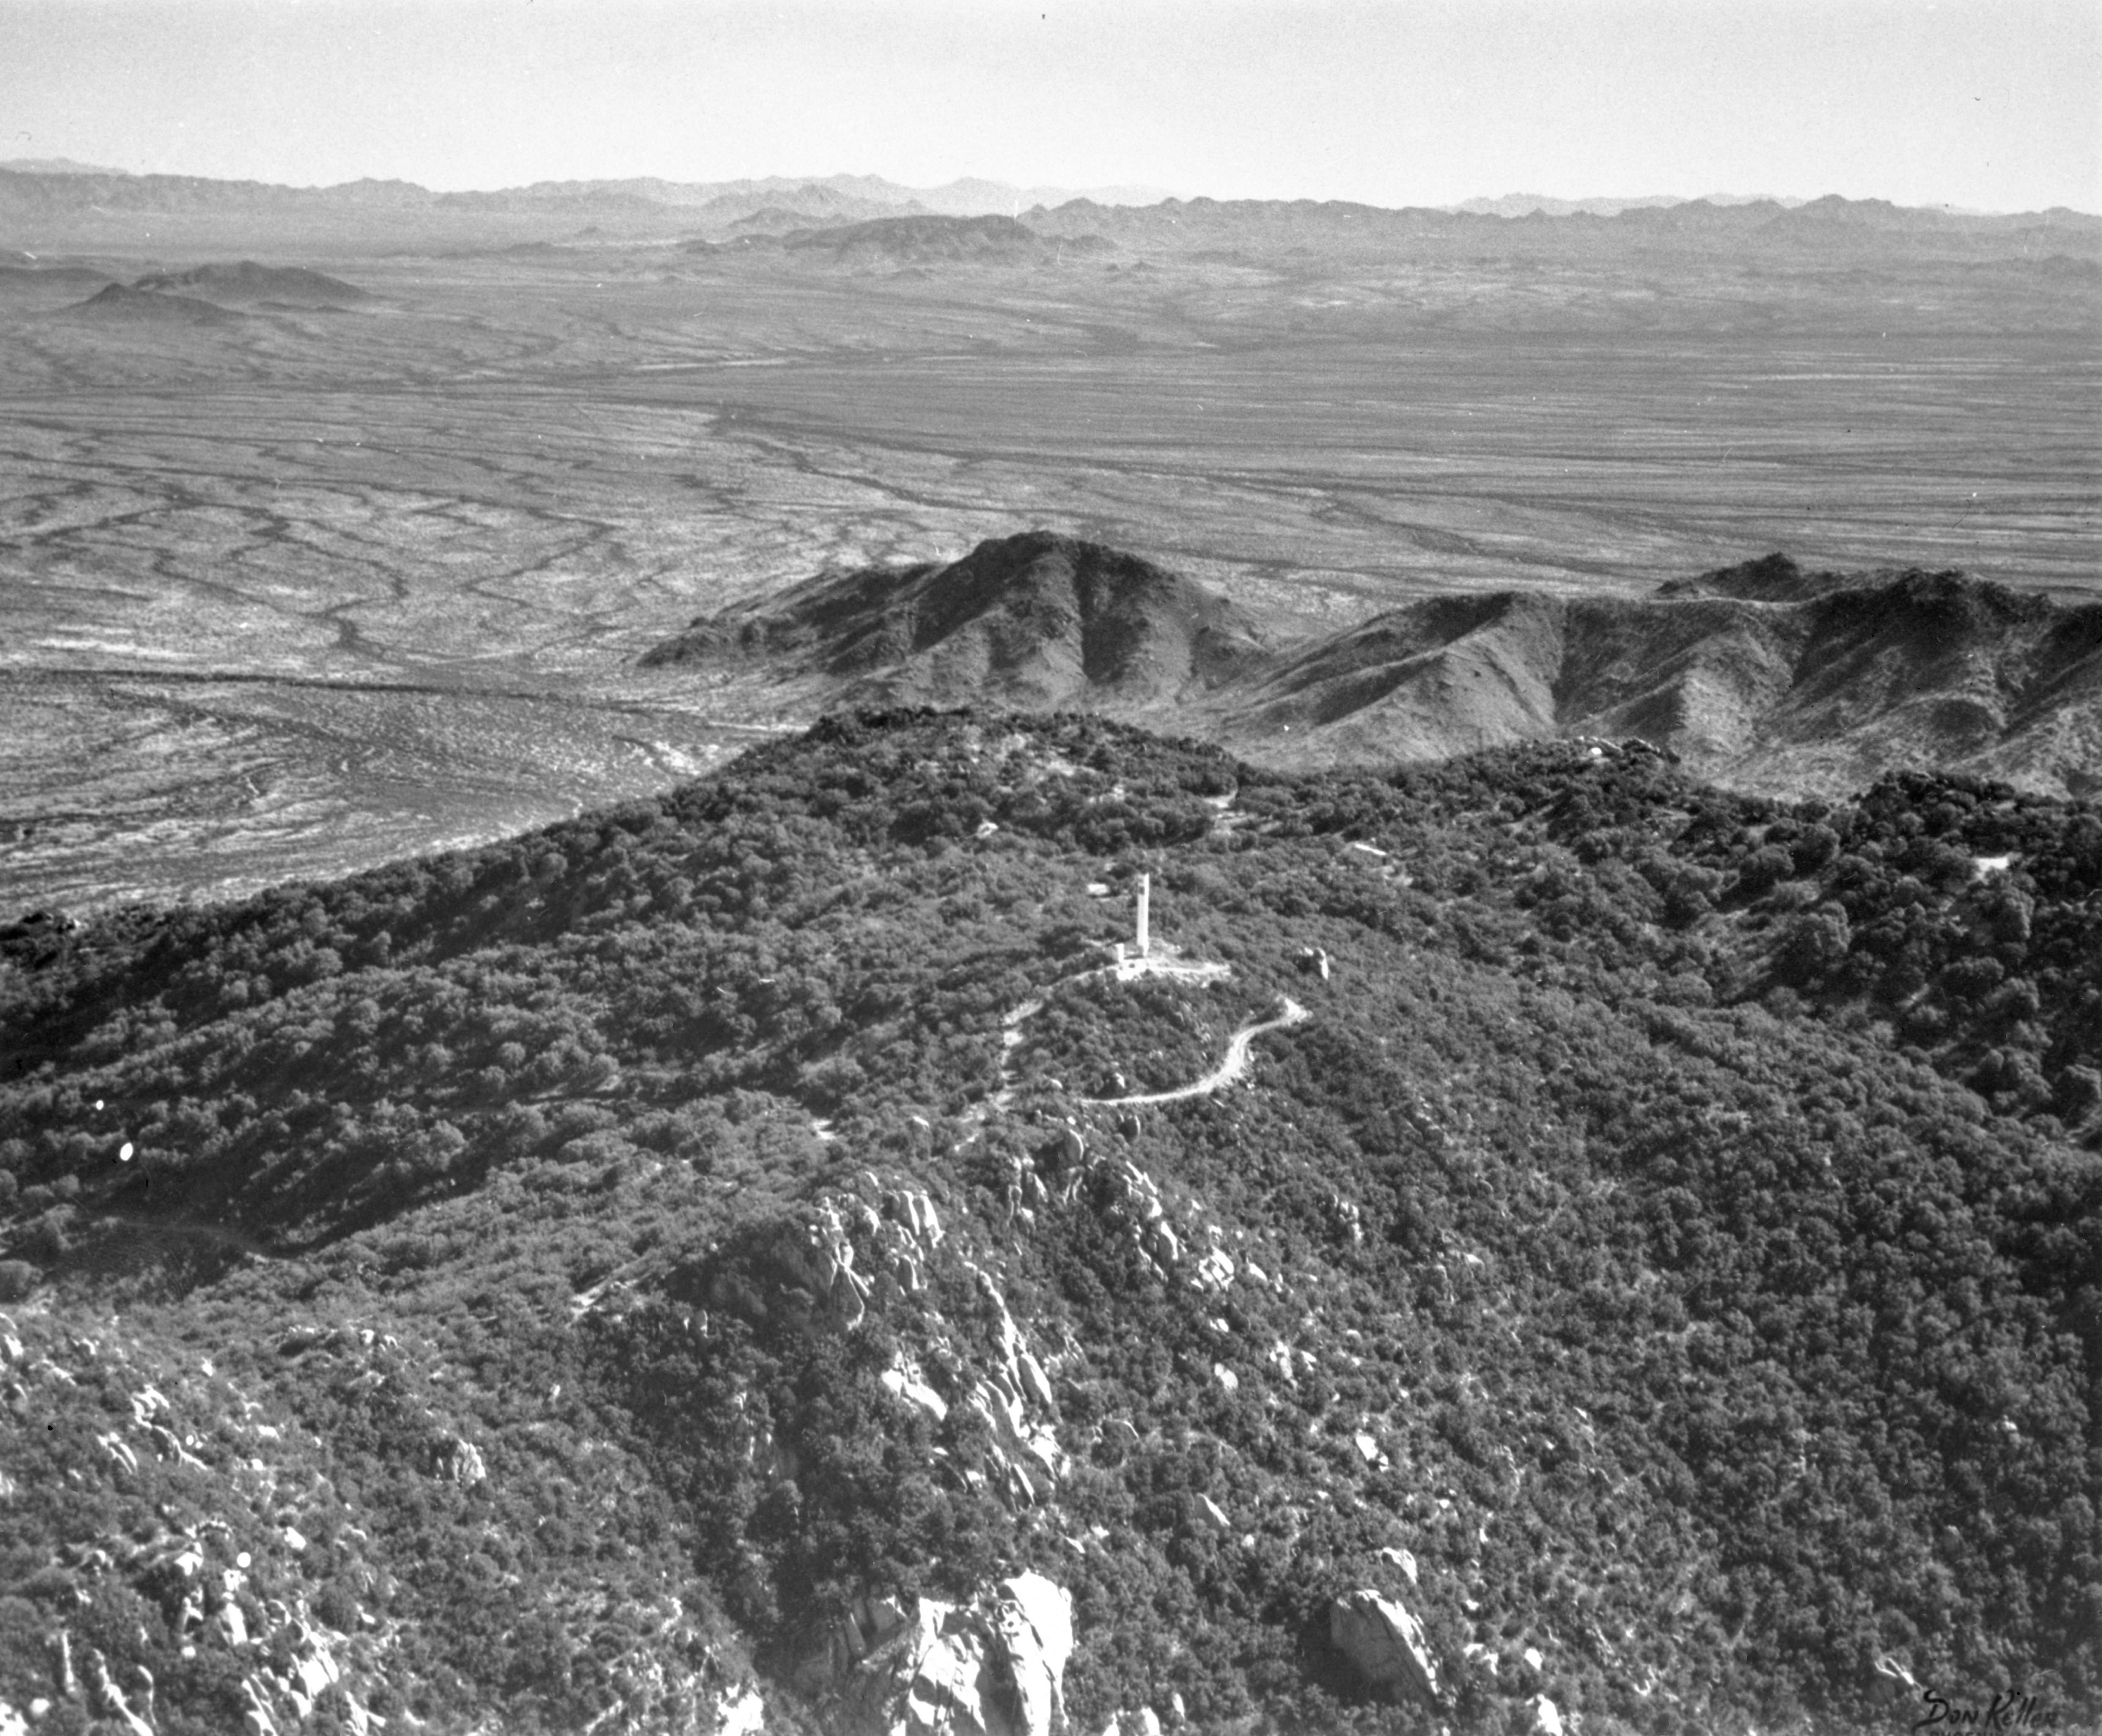

Kitt Peak Aerial View, 1958

This image is stored at NOIRLab Headquarters in Tucson, Arizona. For the original negative of this image, see KPNO Negatives envelope 451. It was captured in 1958.

This image is shows an aerial view of Kitt Peak, 2.1 meter site.

This image is part of NSF NOIRLab’s historical archives.

Credit: KPNO/NOIRLab/NSF/AURA